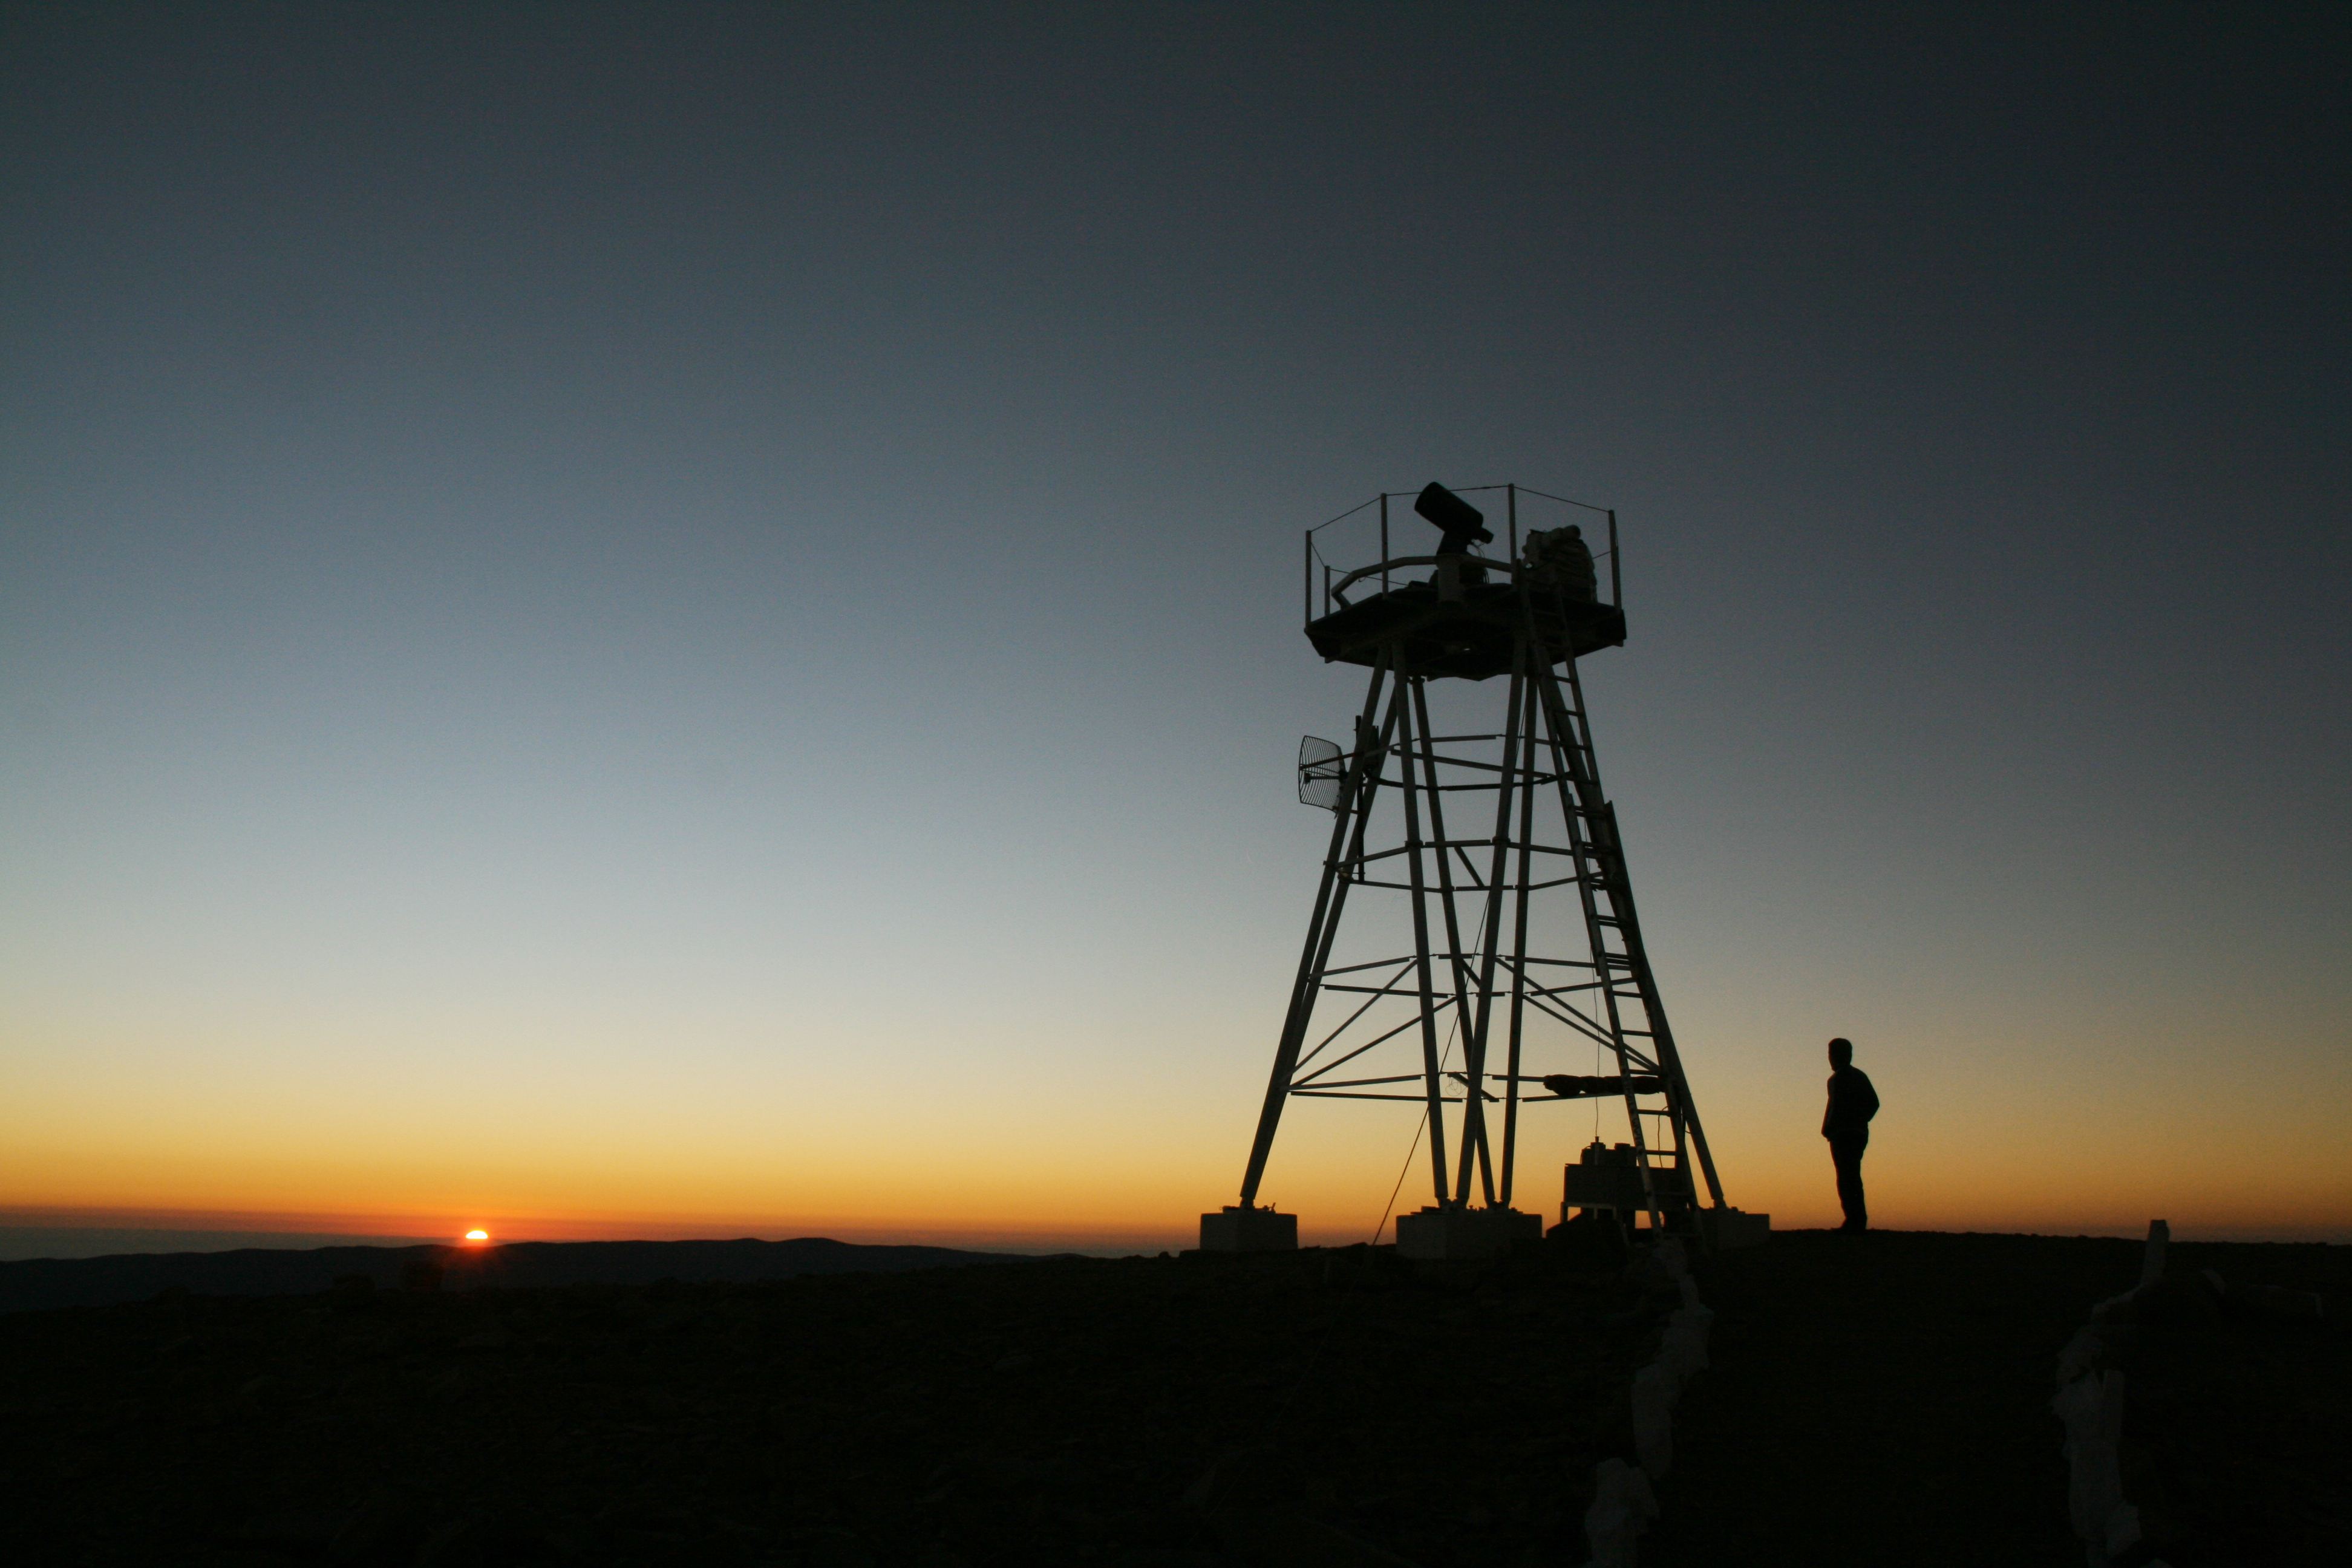

ELT site testing - Cerro Ventarrones / Chile

The ELT programme office has studied half a dozen potential sites for the future ELT observatory. Various aspects need to be considered in the site selection process. Parameters taken into account are not restricted to 'sky quality', but include more general scientific aspects, as well as parameters essential for construction and operations (e.g. accessibility, water and power supply, political stability etc.).

The above picture shows sunset on top of Cerro Ventarones, a site located in Chile. Ventarones was on the ELT Site Selection Advisory Committee's final short list for the recommended site.

Credit: ESO/G. Lombardi (glphoto.it)